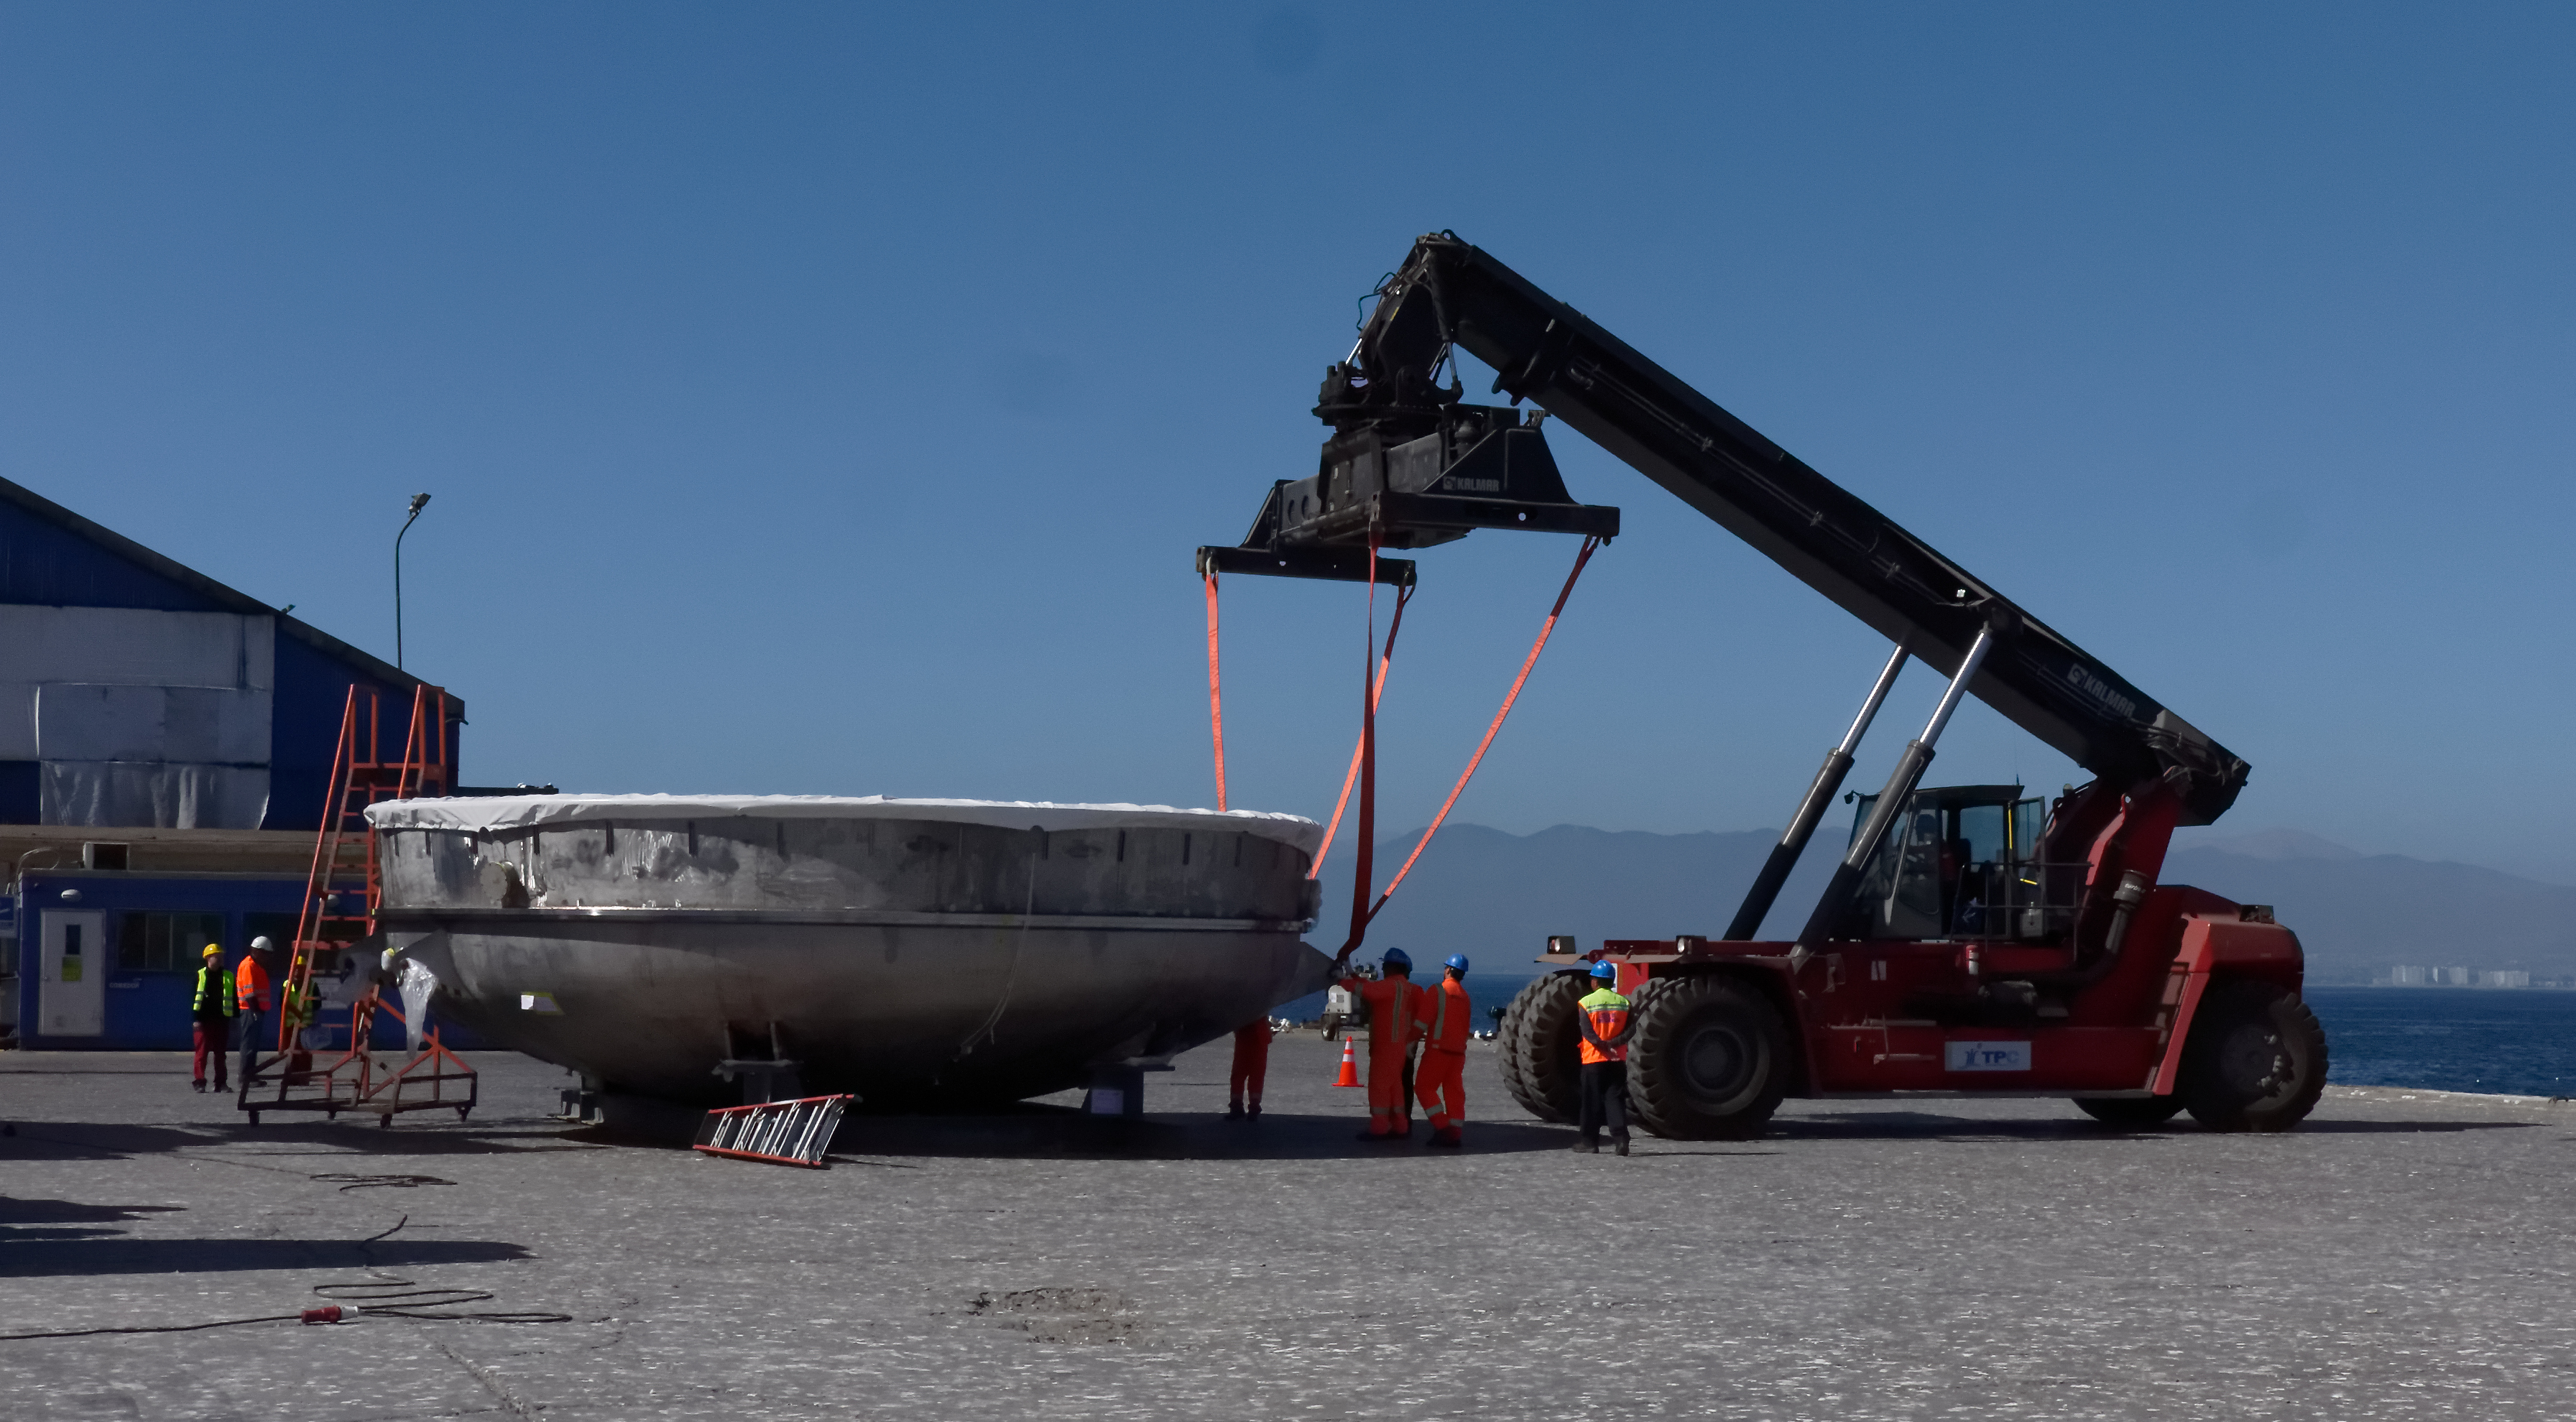

Coating Chamber Arrives in Chile

The LSST Coating Chamber arrived at the Port of Coquimbo on October 25th, after a ocean voyage that began on September 7th in Antwerp, Belgium. For four days after its arrival, the Coating Chamber was prepared, split into two pieces (top and bottom), and loaded onto the specialized transport vehicles that will carry it to the summit of Cerro Pachón.

Credit: Rubin Observatory/NSF/AURA